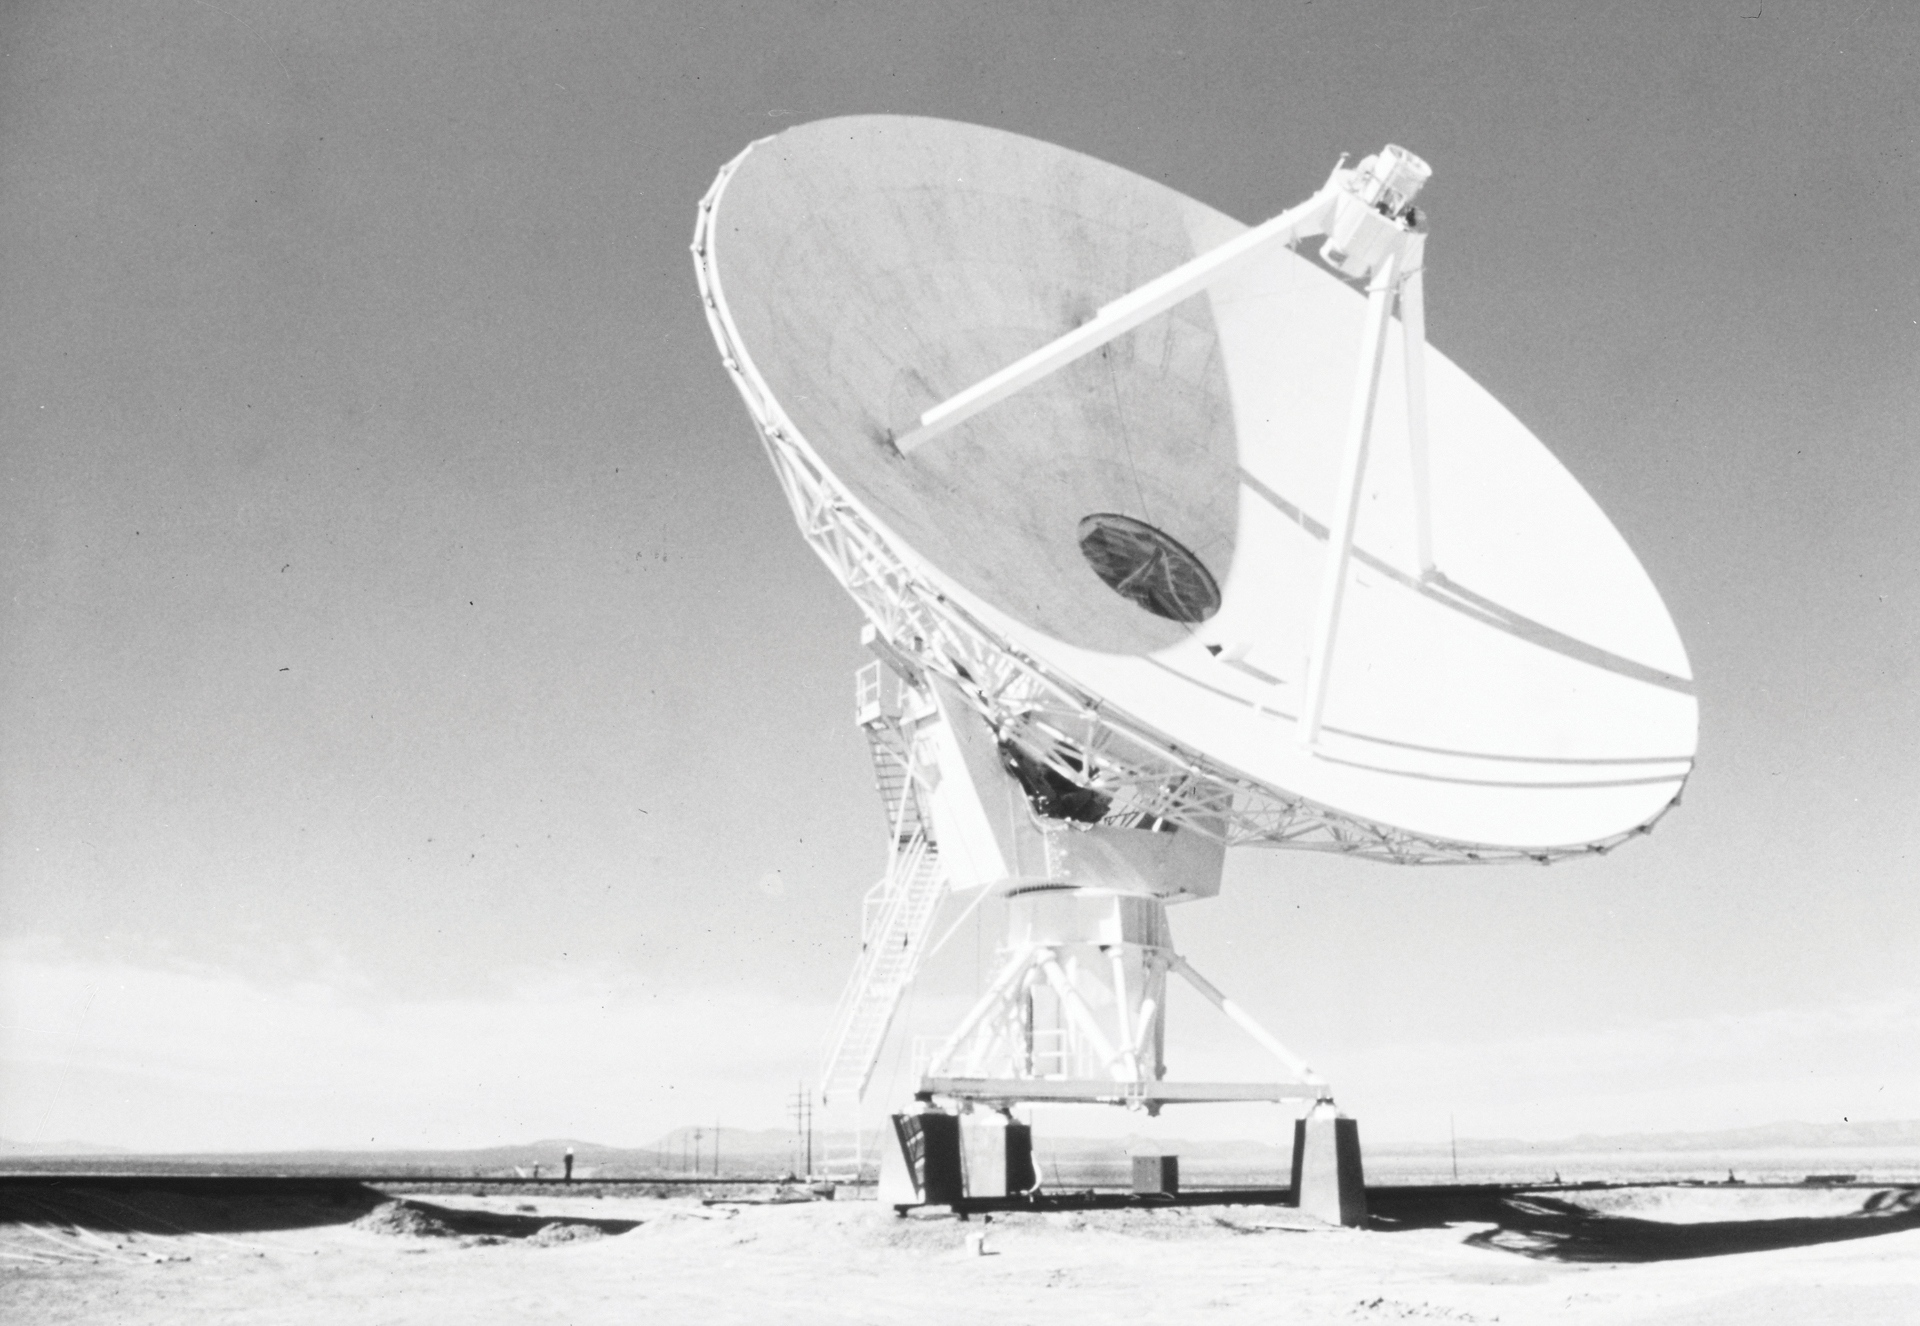

No Receivers in this Antenna

A shell of a 25-meter antenna of the Very Large Array (VLA) in central New Mexico. It was assembled and hauled to this set of piers, but it would not be ready to observe until a suite of receivers was installed in the hole in the center of the dish.

Credit: NRAO/AUI/NSF